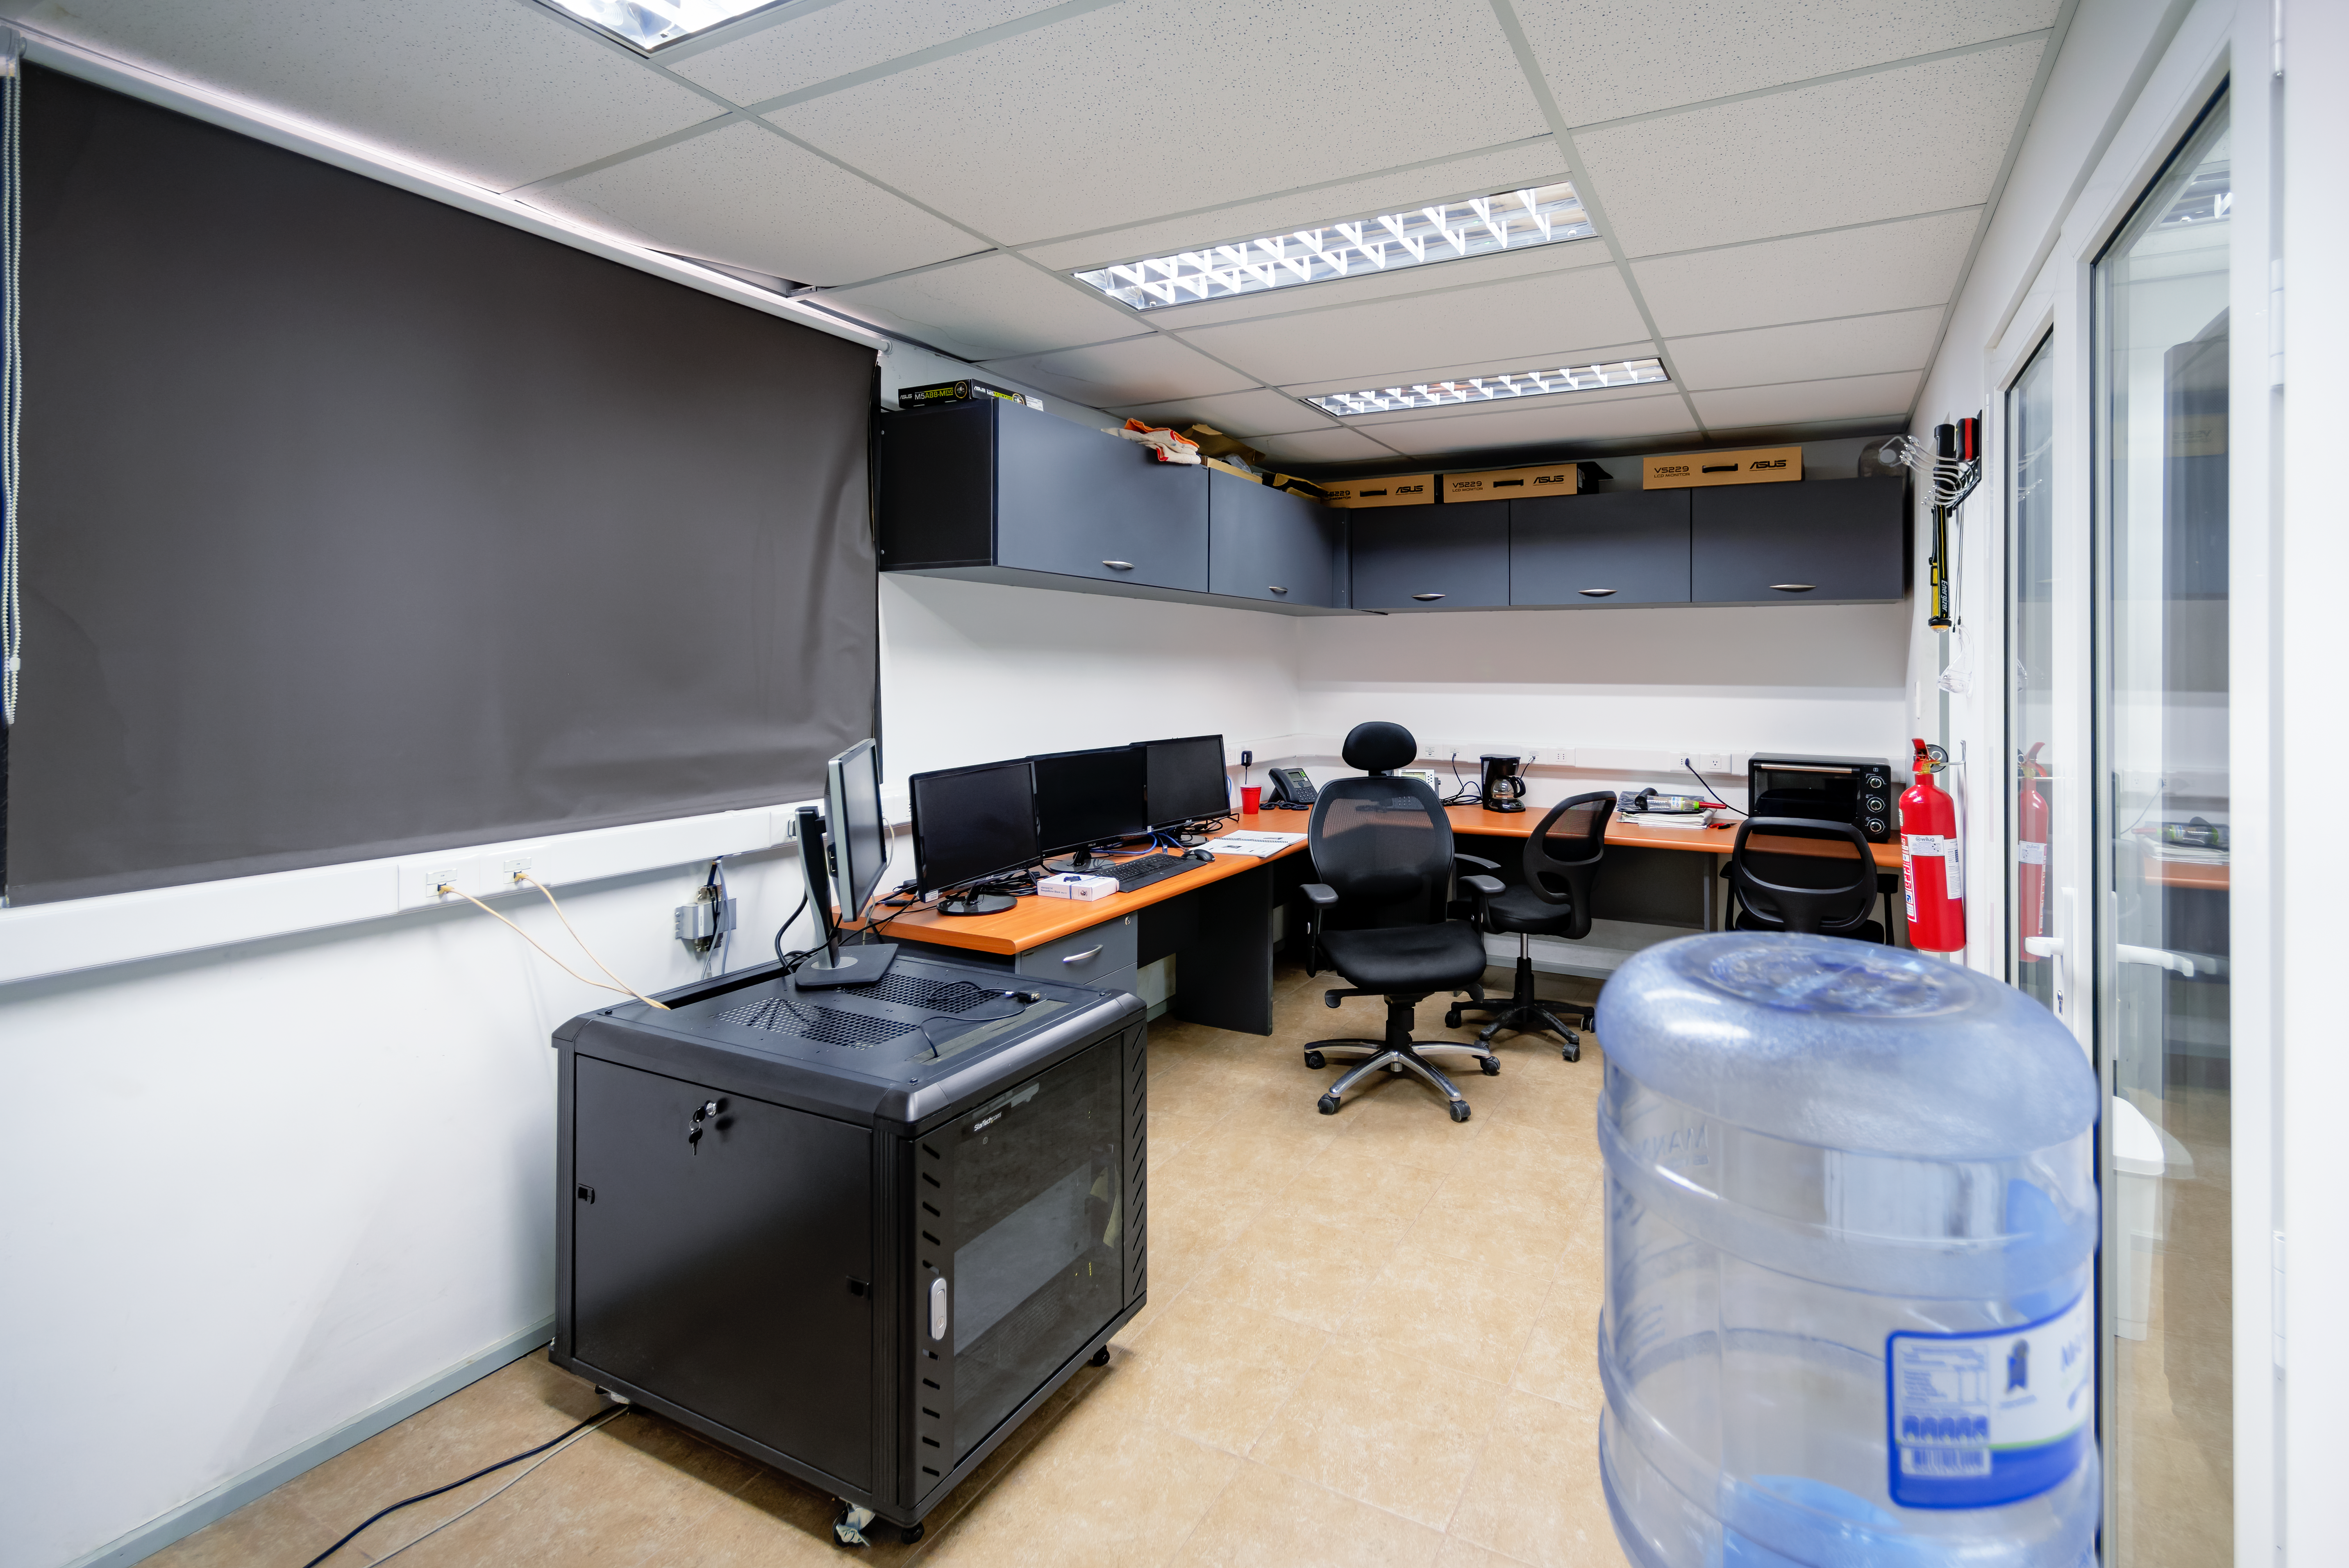

T80-South Telescope Control Room

T80-South Telescope control room at Cerro Tololo Inter-American Observatory in Chile.

Credit: CTIO/NOIRLab/NSF/AURA